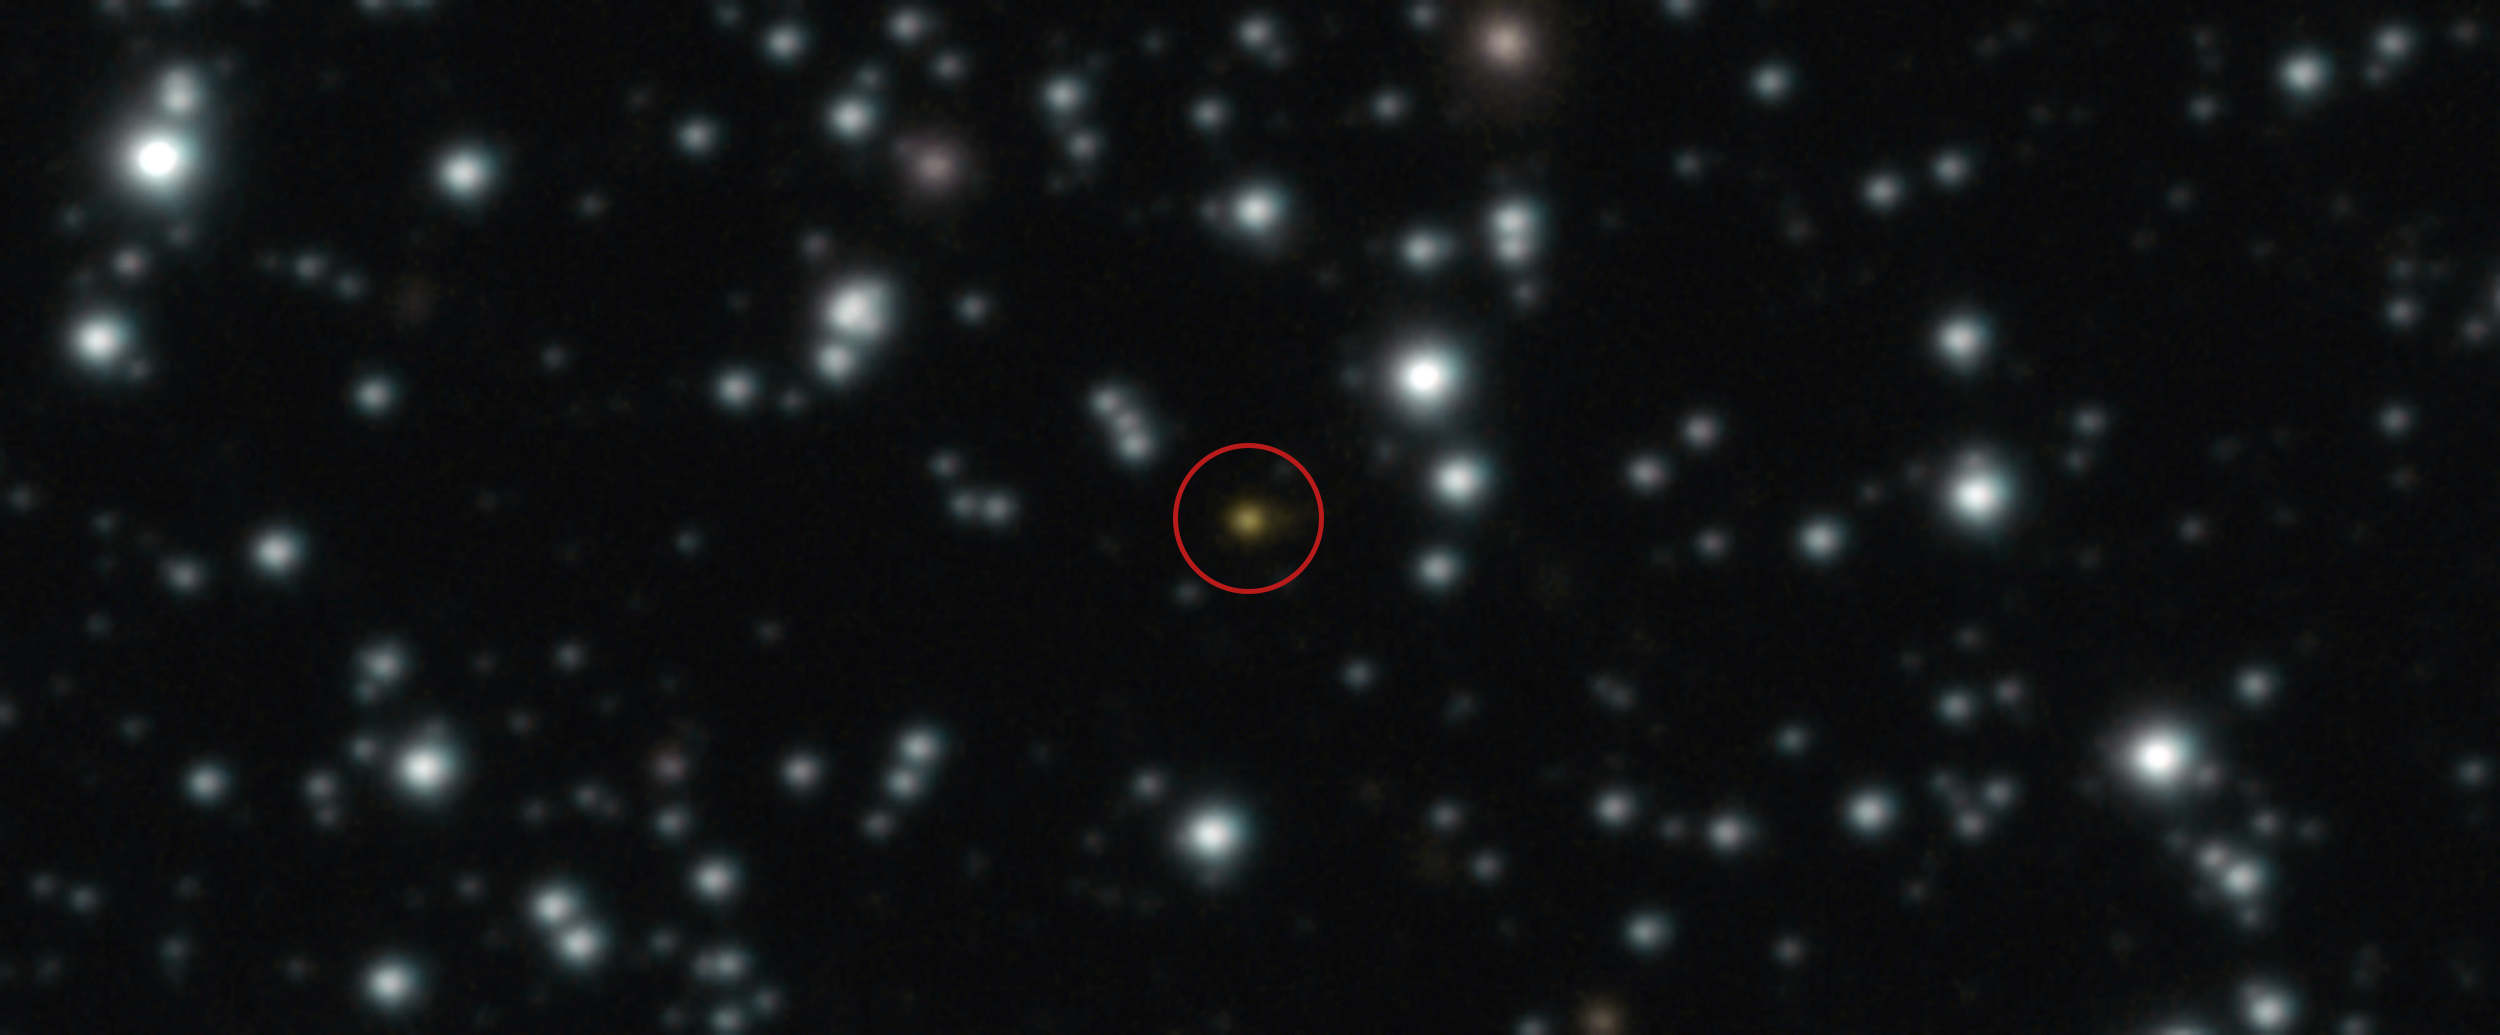

GRB 250702B, an unusually long and repeating gamma-ray burst

The orange dot at the centre of this image is a powerful explosion that repeated several times over the course of a day, an event unlike anything ever witnessed before. The image, taken with ESO’s Very Large Telescope (VLT), allowed astronomers to determine that the explosion didn’t take place in the Milky Way but in another galaxy.

This gamma-ray burst, named GRB 250702B, was first spotted by high-energy telescopes on 2 July, but its location was uncertain. The image shown here was taken on 3 July with the VLT’s HAWK-I infrared camera, which accurately pinpointed the location of the source. The explosion appeared to be nested within another galaxy, later confirmed by the NASA/ESA Hubble Space Telescope.

Different scenarios have been proposed to explain this event, such as the collapse of a massive star, or a star ripped apart by a black hole. But none of them can fully account for all the observed properties of the explosion unless the involved objects are rather unusual.

Credit: ESO/A. Levan, A. Martin-Carrillo et al.